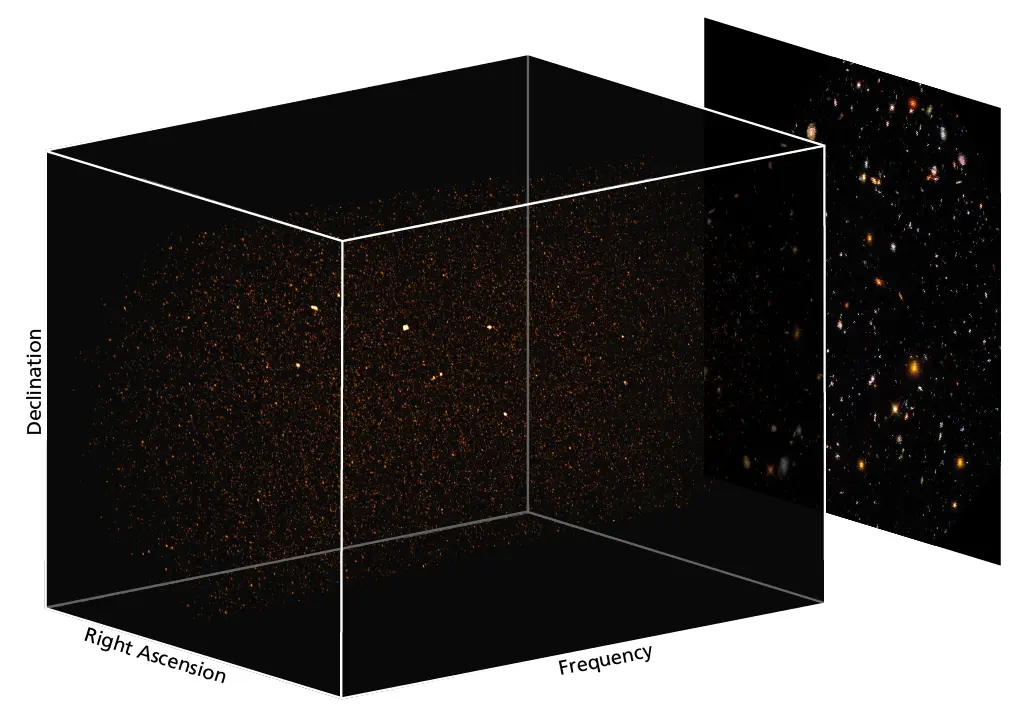

abb2_b1024

3D renderings of the ASPECS band 3, and visible light. Strong cold molecular gas emitters appear as bright spots in the cubes. Linear features correspond to bright dust-continuum sources.

Credit: Decarli et al, 2019, 2020